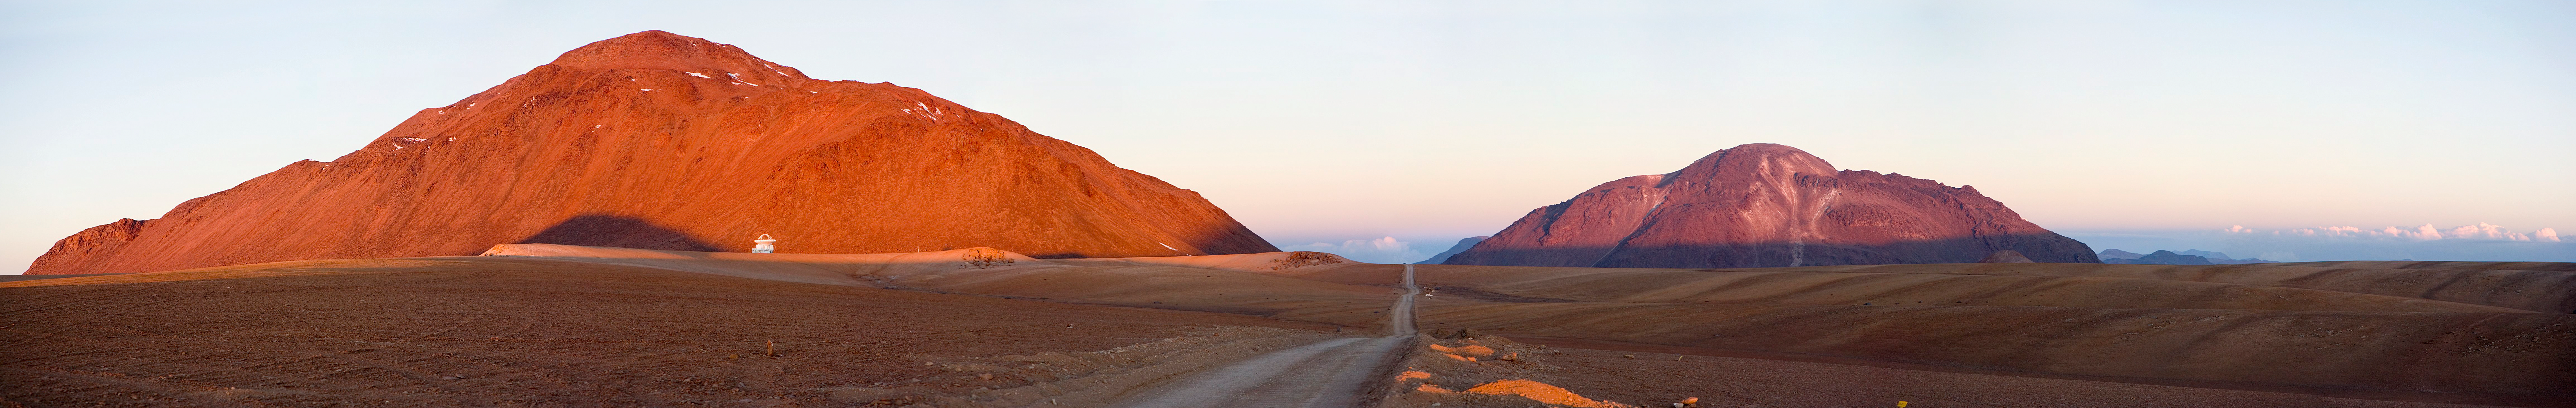

Chajnantor panoramic view December 2005 *

After driving some 30 kilometres up the access road, this panorama view across the northern part of the Chajnantor plain appears at the time shortly before sunset. From left to right are Cerro Chajnantor with the APEX telescope, the access road, which is used by the ALMA antenna transporters, Cerro Chascon, and the 5000-metre altitude plains where the antennas will be located.

An amazing interactive virtual tour is available here

Credit: ESO/H.H.Heyer